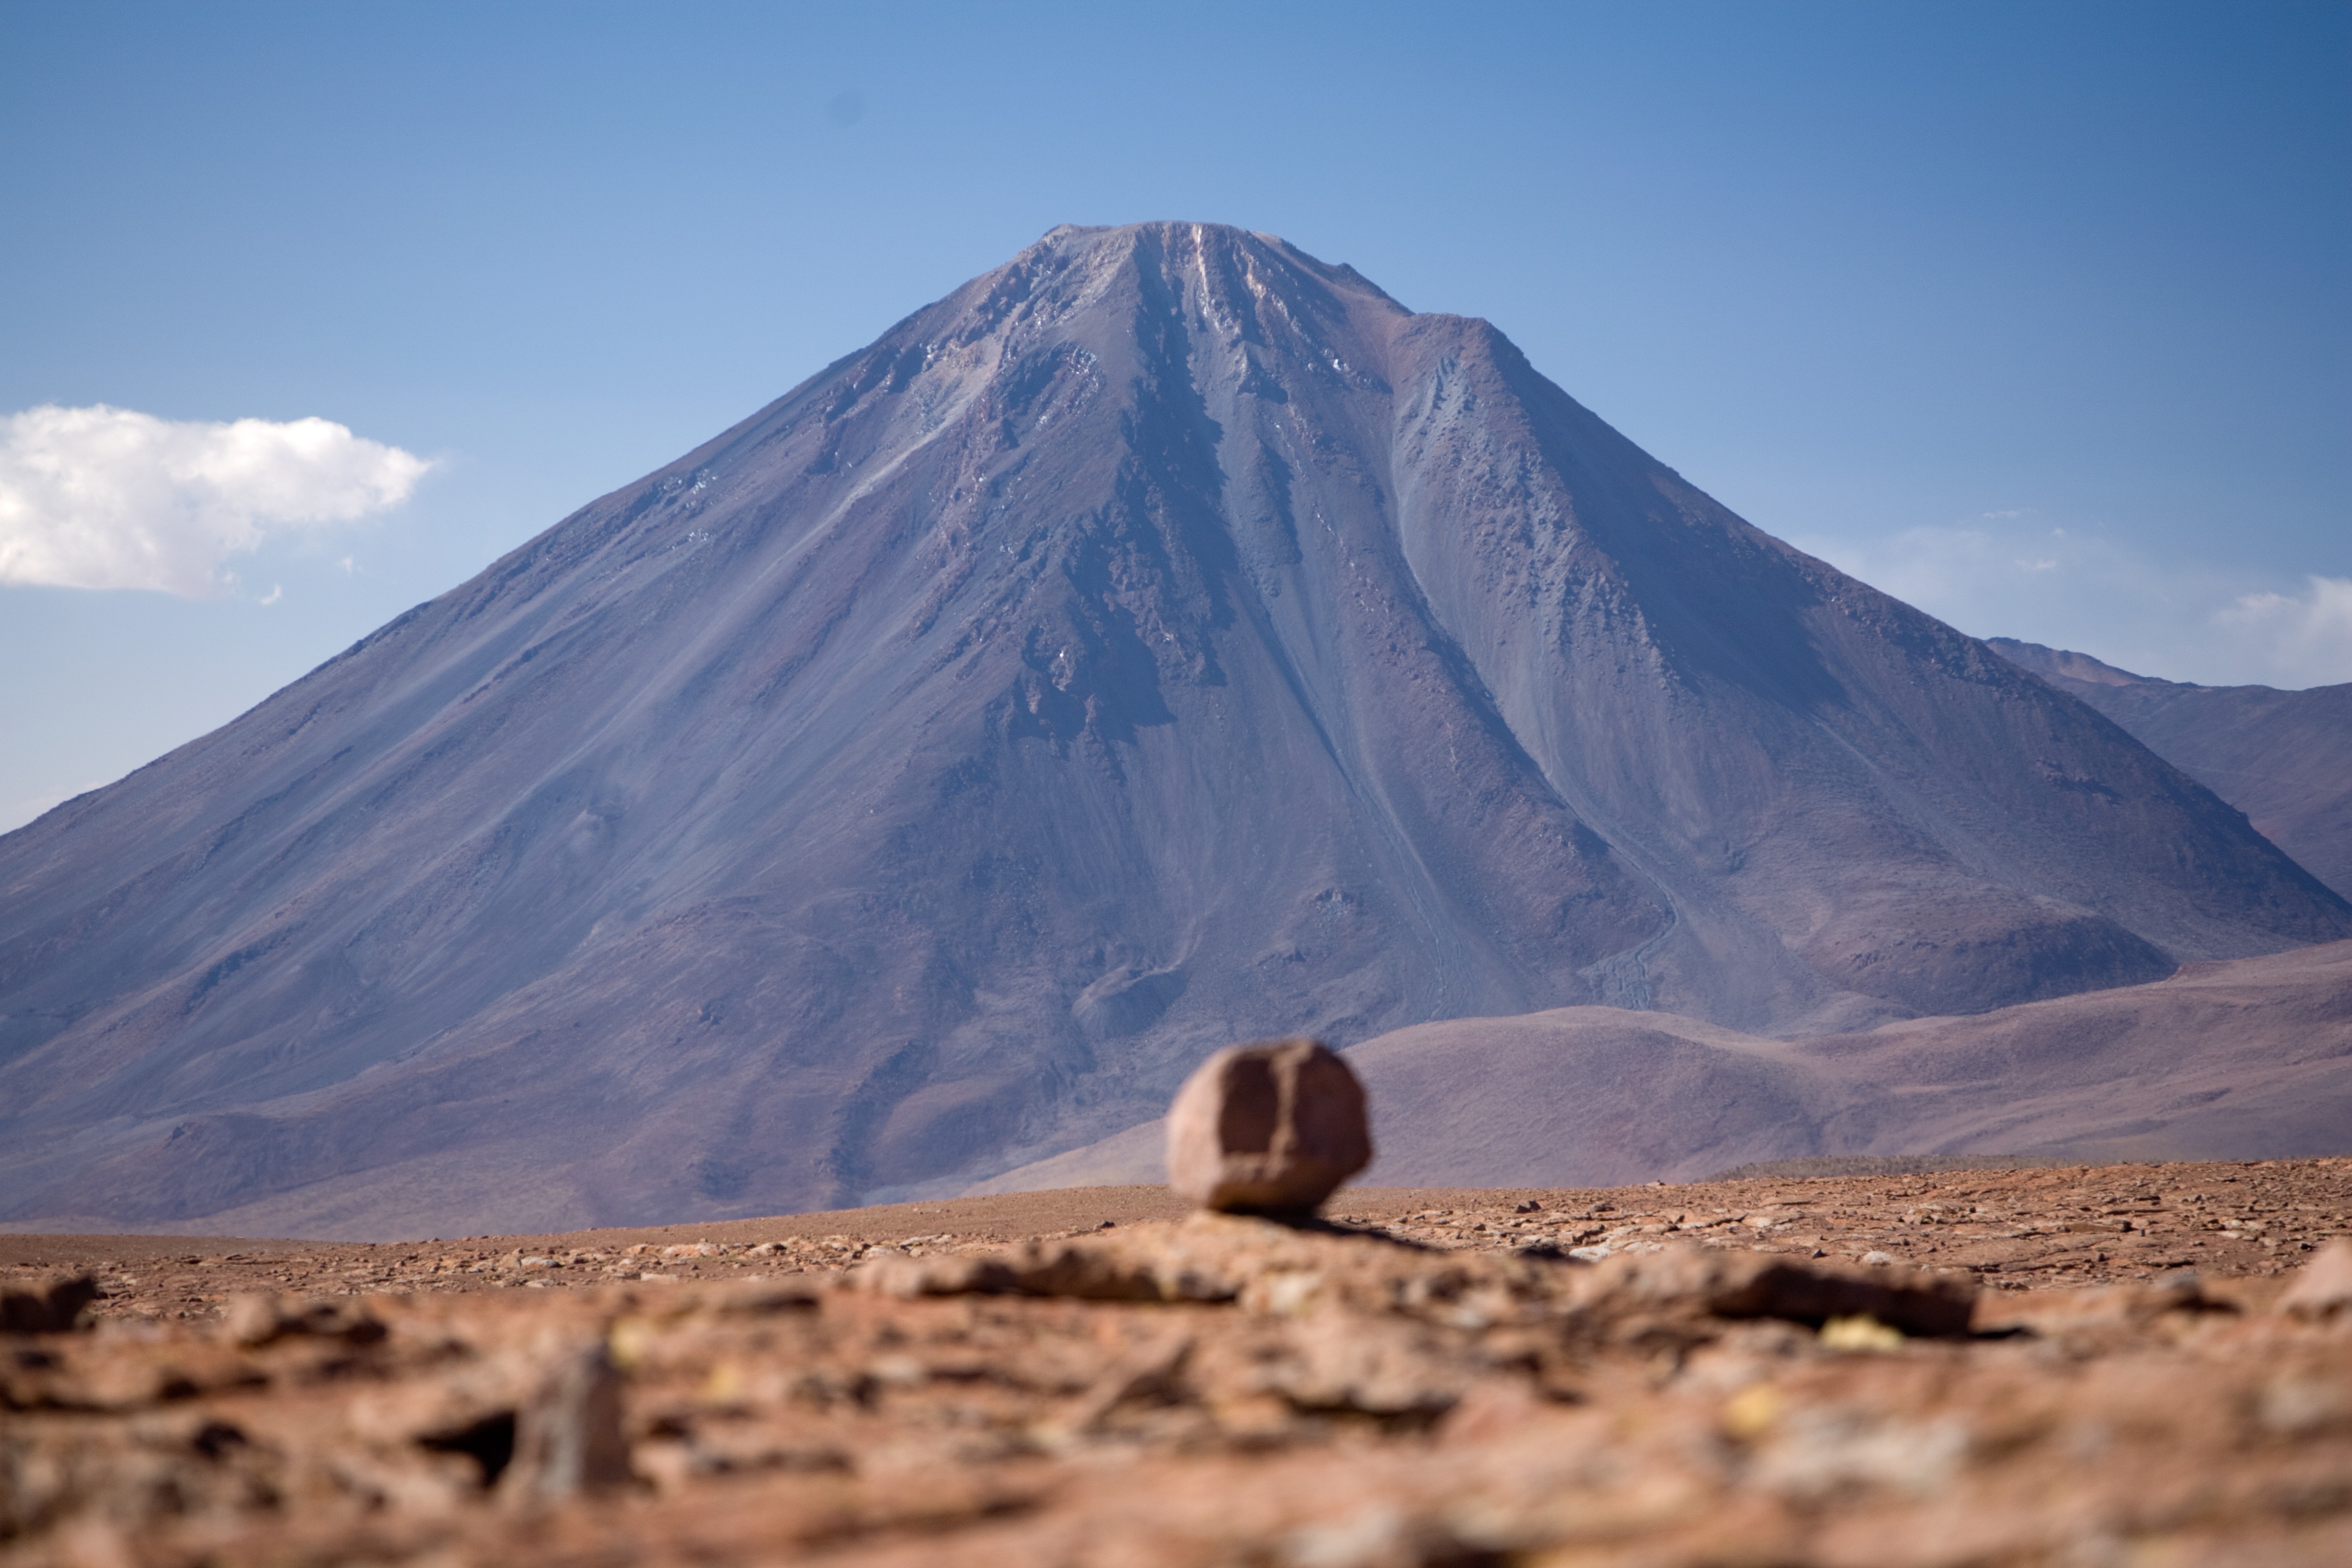

Licancabur

Impressive close-up of Licancabur, the most iconic volcano in the area of San Pedro de Atacama, in the II Region of Chile. With an altitude of 5920 m, this border mountain divided between Chile and Bolivia dominates the landscape with its unmistakable conic shape, which makes it easily recognisable even from very far away. The picture was taken from the road to Chajnantor, the 5000 m high plateau home of ALMA, the Atacama Large Millimeter/submillimeter Array, the largest astronomical project in existence.

Credit: ALMA (ESO/NAOJ/NRAO)